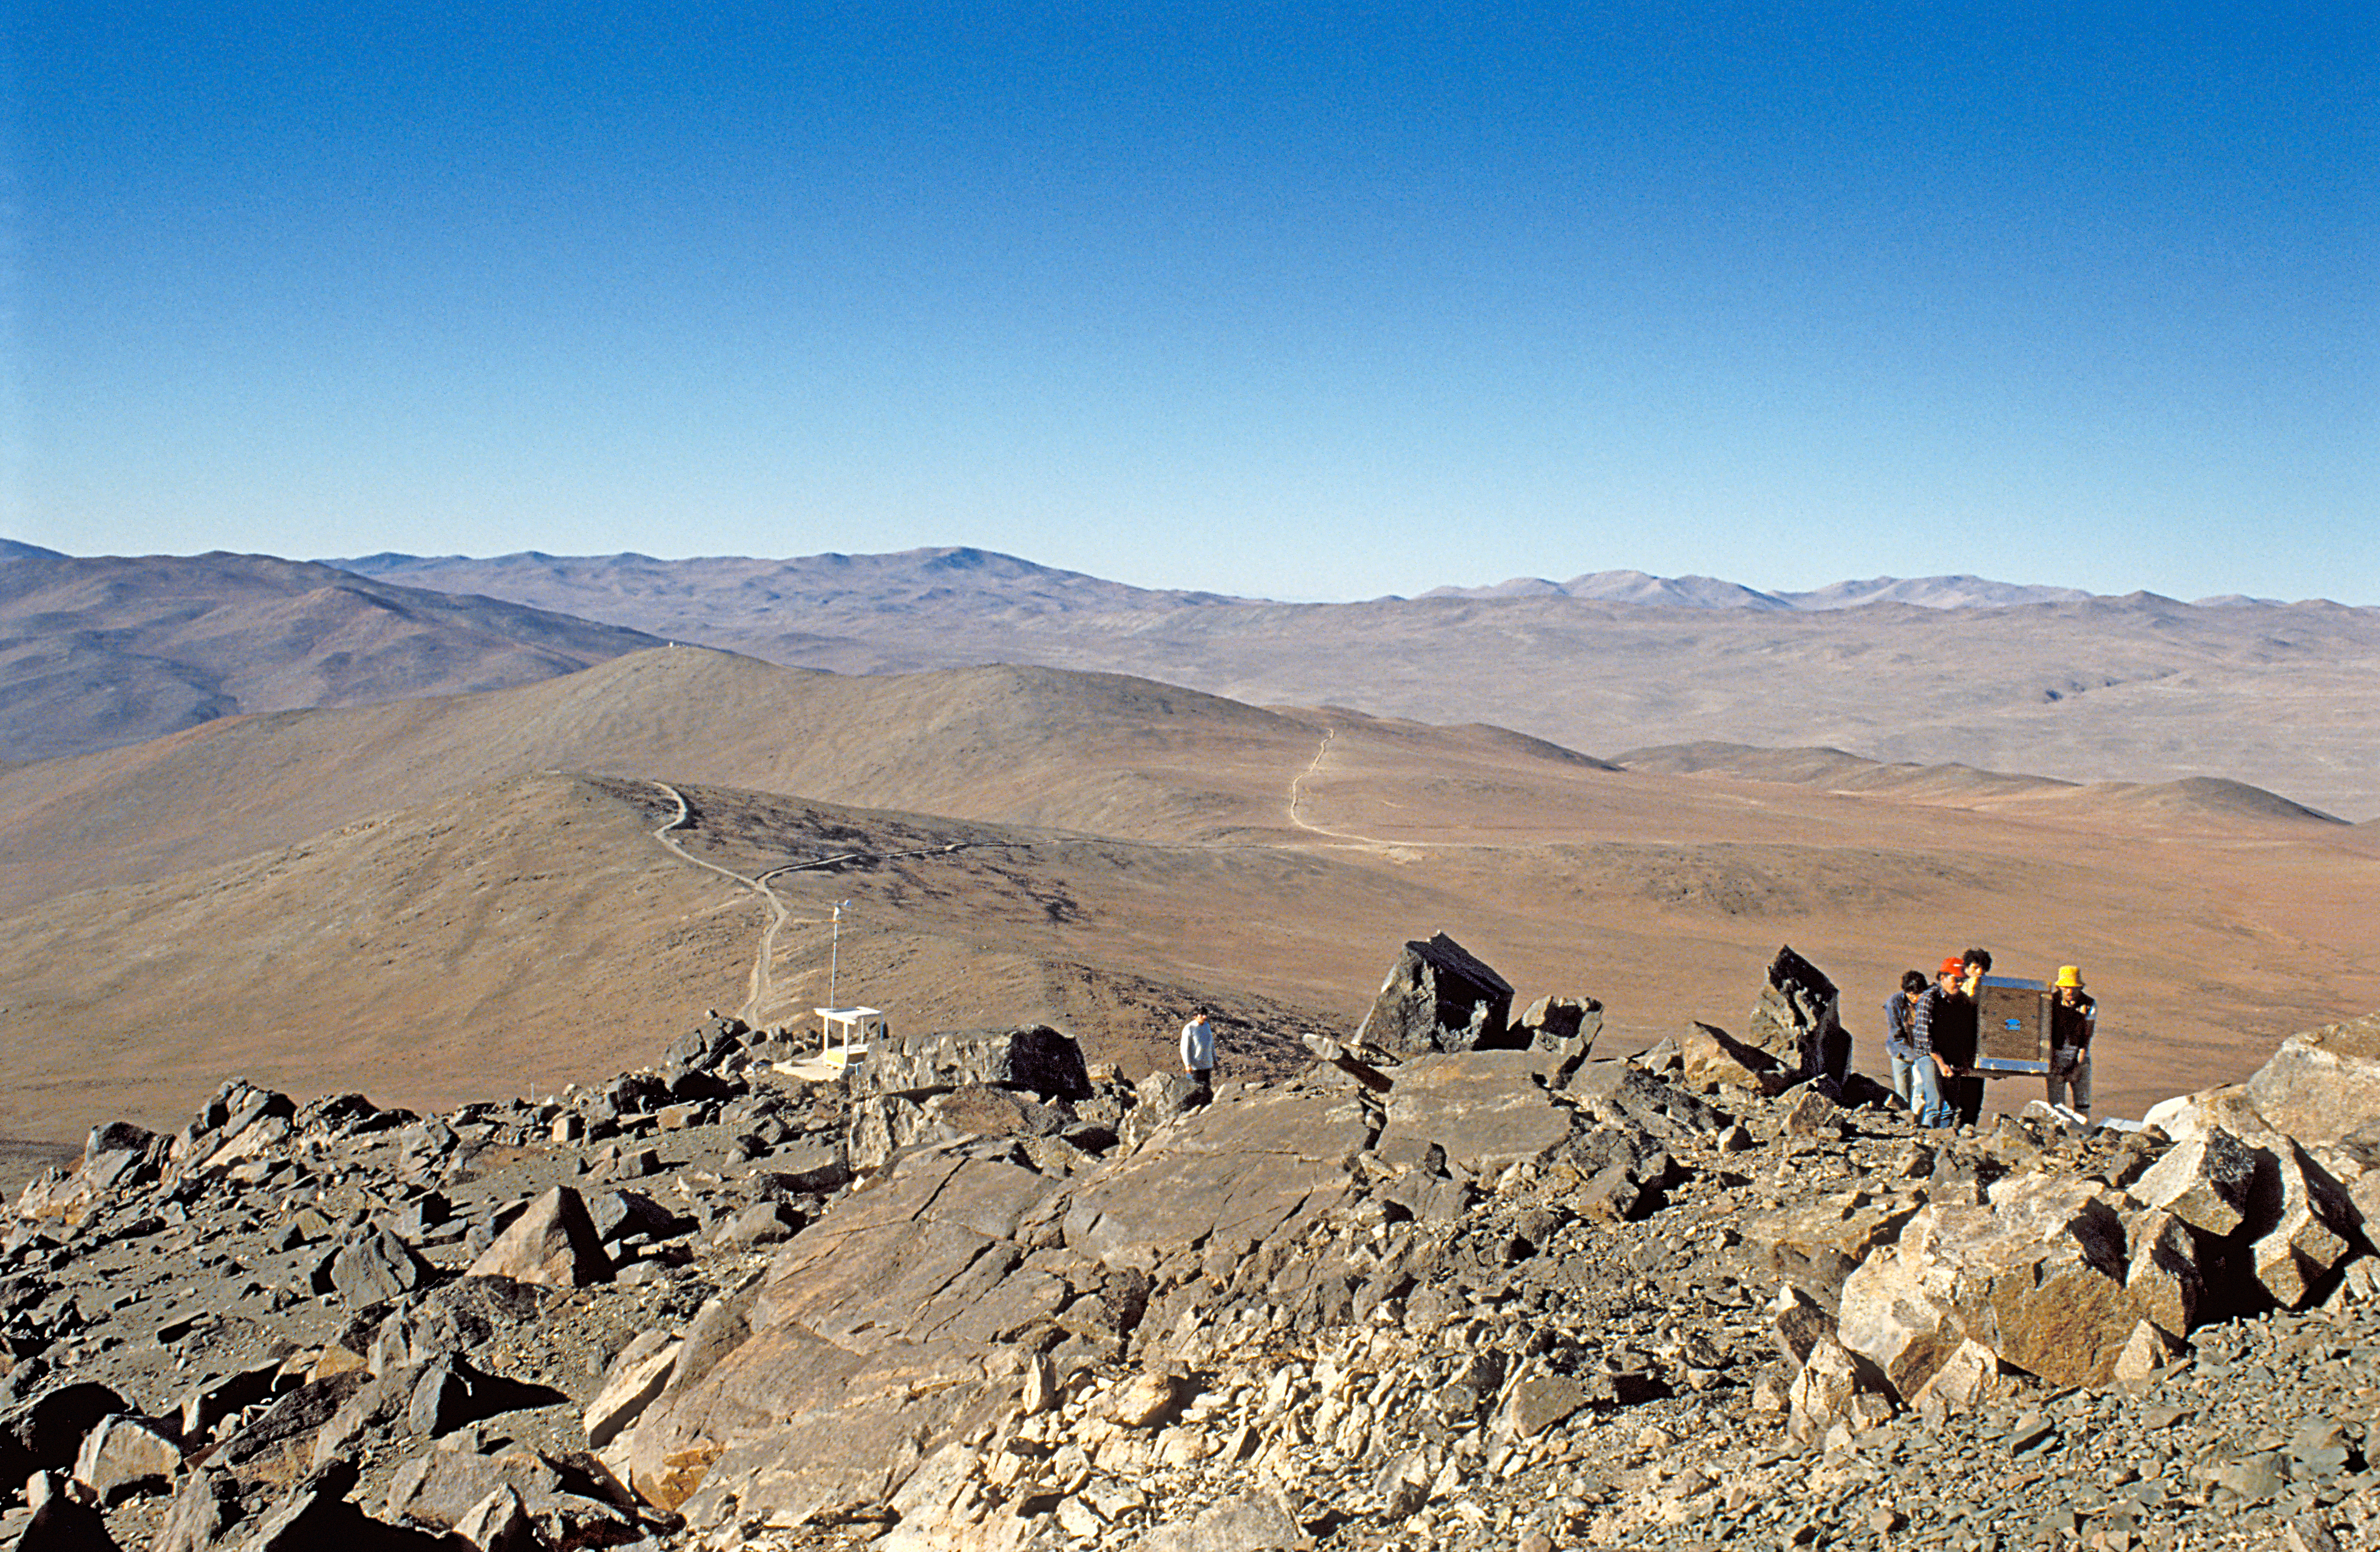

Testing Paranal

Testing equipment at Paranal, 1990.

Credit: ESO